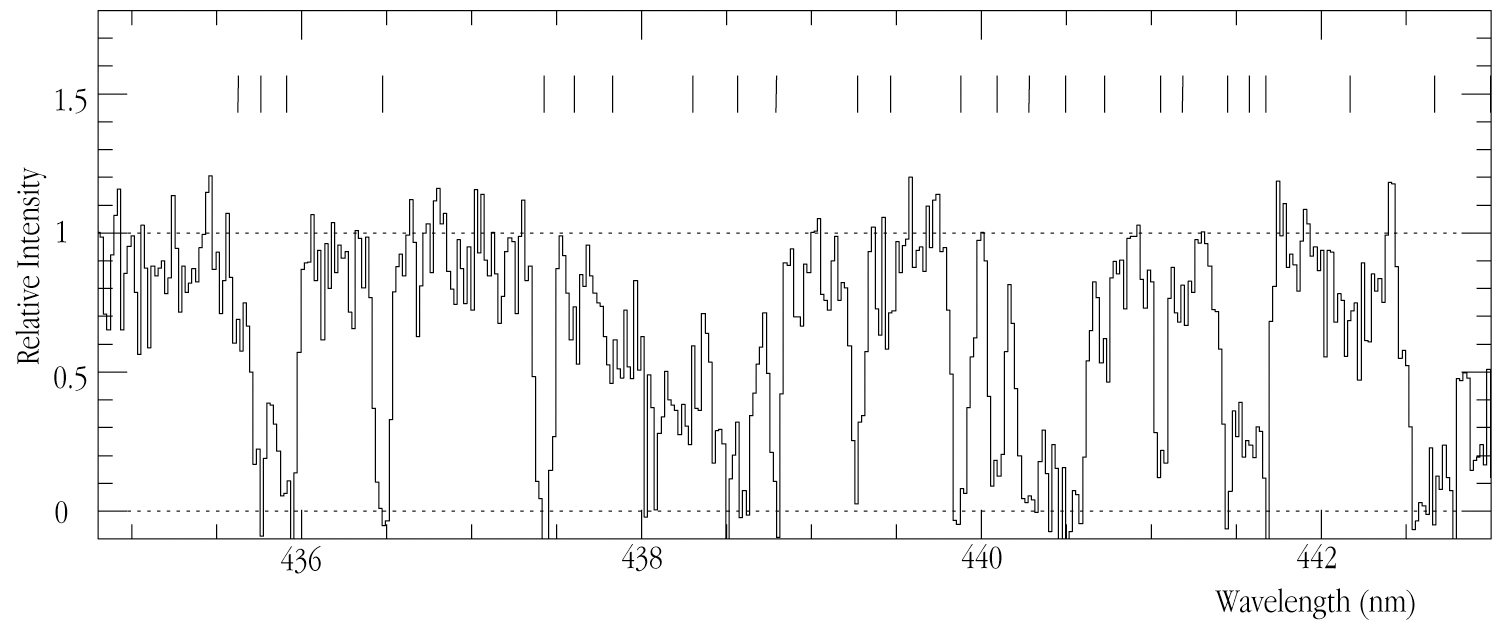

Spectrum of the distant galaxy MS 1512-cB58 (detail)

An enlargement of a small wavelength region that shows the full resolution and extreme wealth of information contained in the spectrum of this faint object. This image is observed at full resolution (434.8 - 443.0 nm), with two dozen Lyman-alpha absorption lines (indicated by red marks) arising from intervening intergalactic clouds indicated.

Credit: ESO